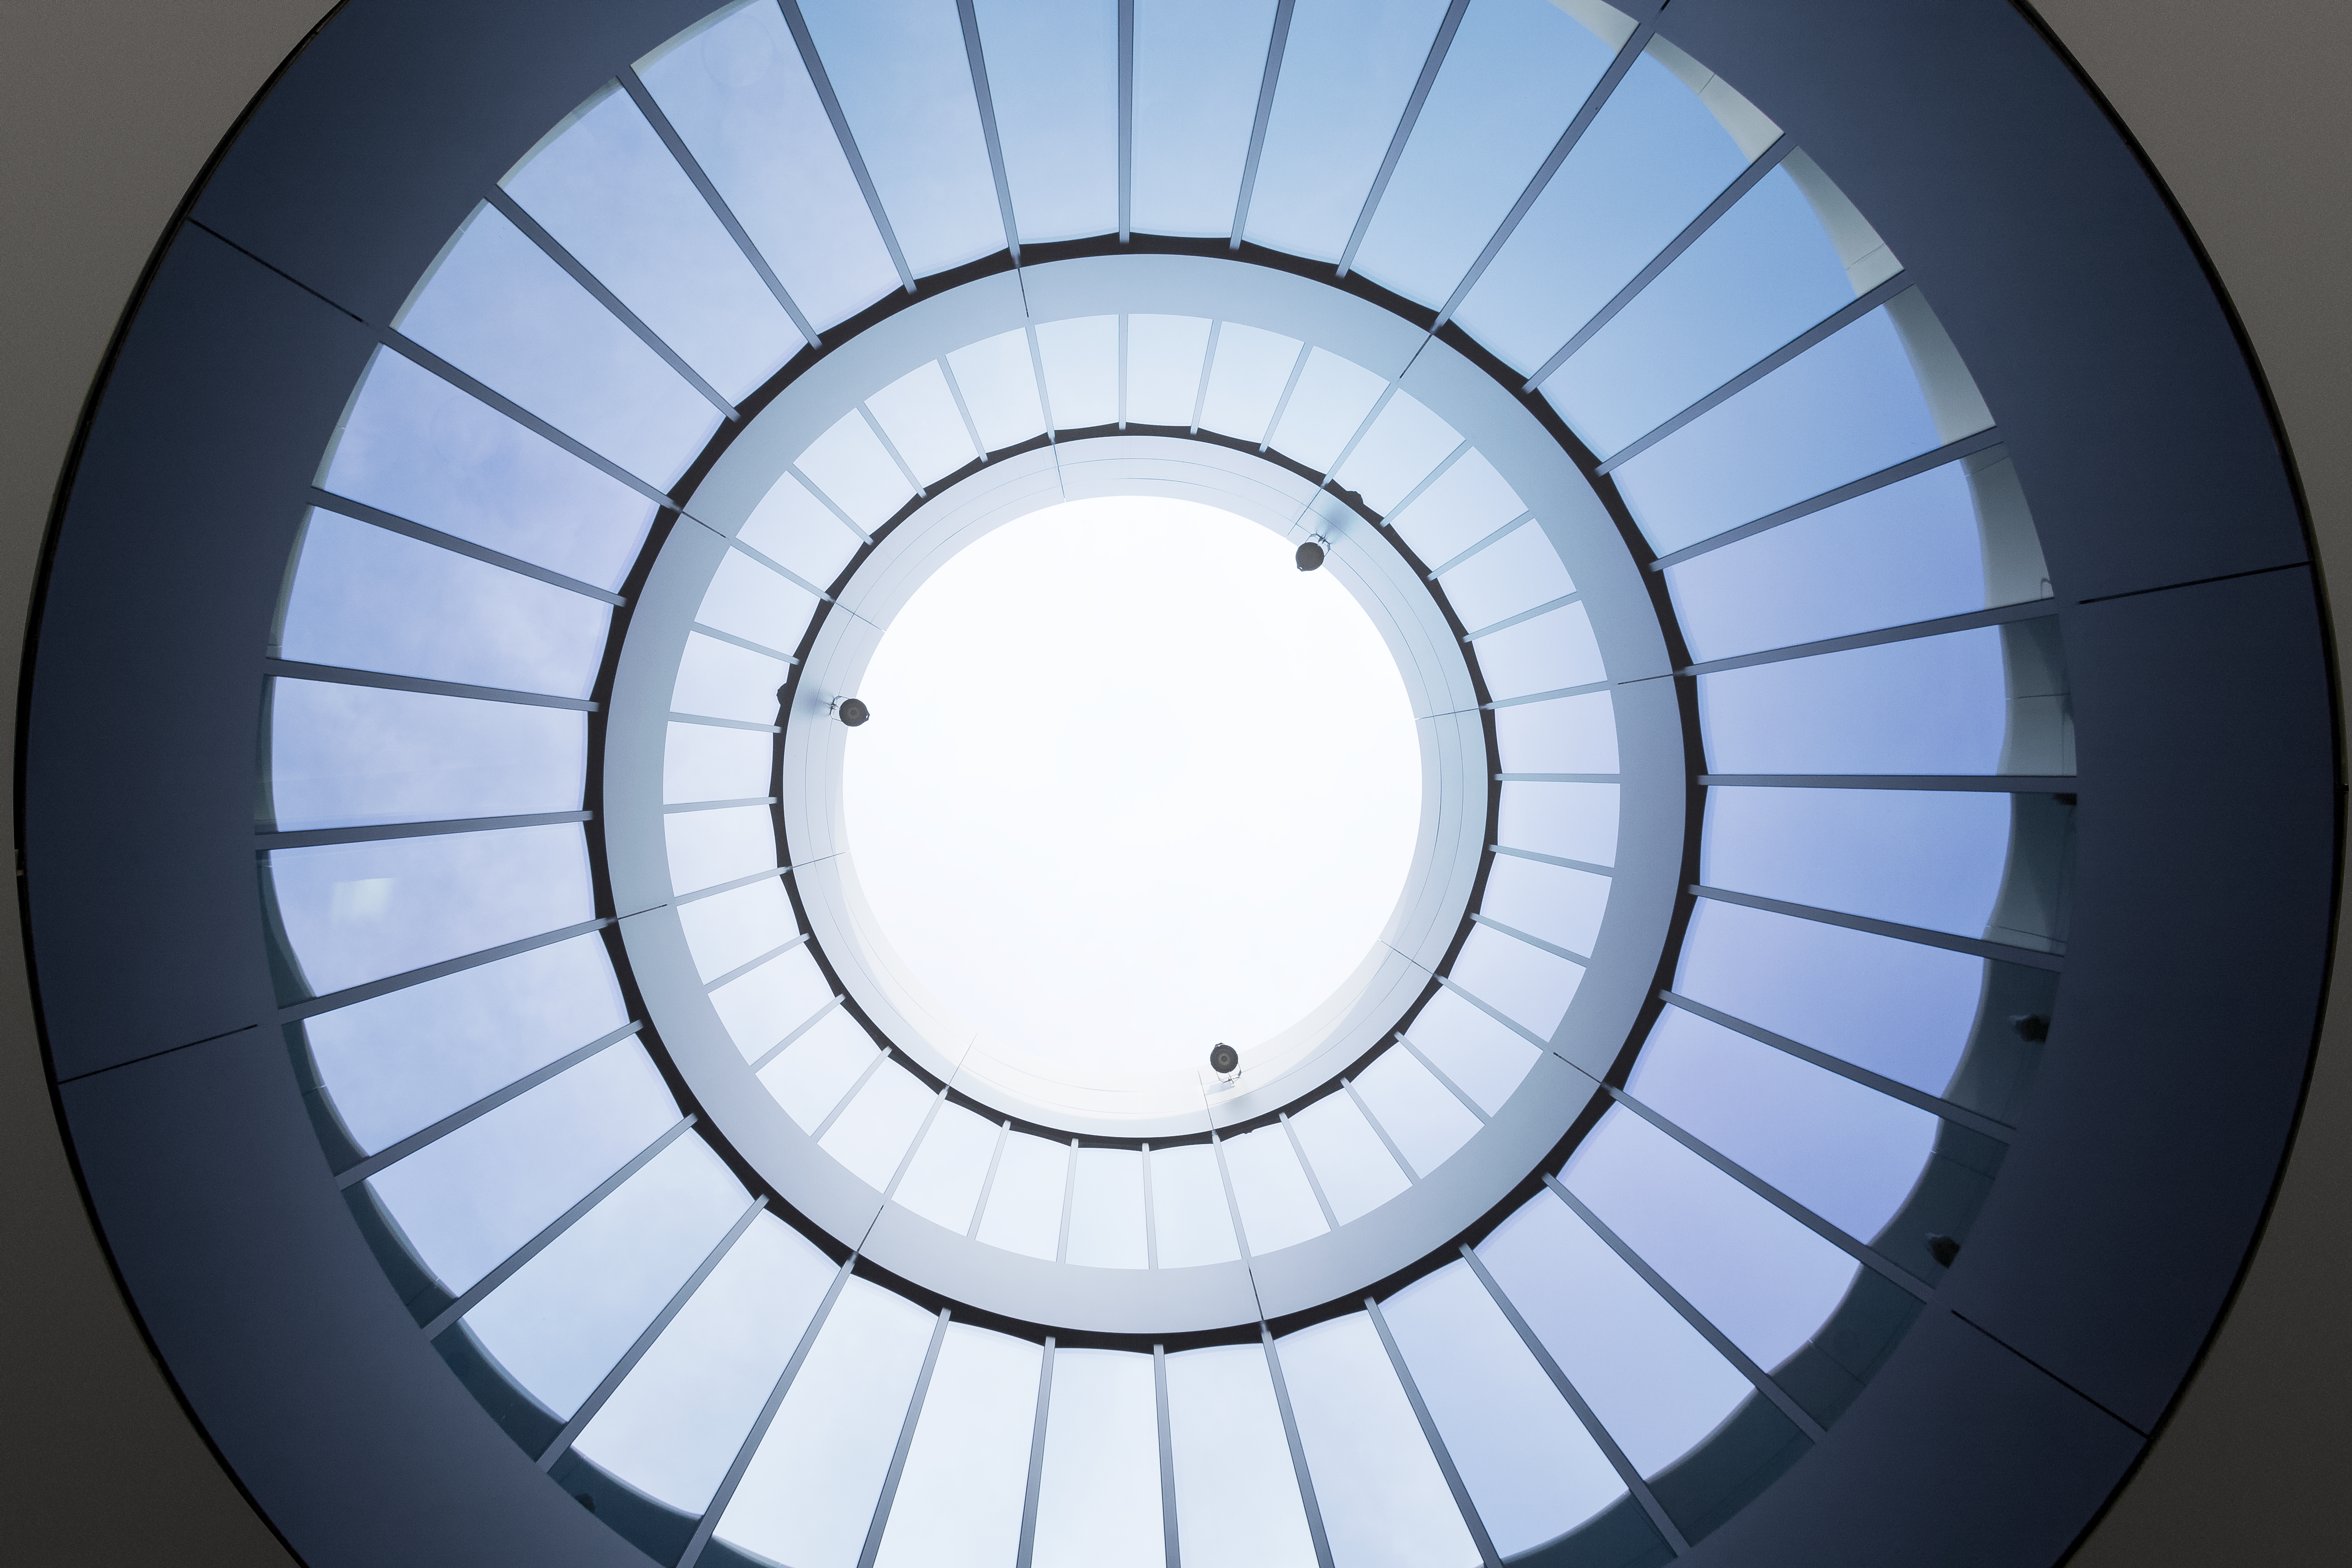

Geometry at ESO Headquarters Extension

This picture was taken at the office building in the ESO Headquarters Extension, inaugurated in December 2013. Circles are the dominant architectural component of the original Headquarters and are reiterated and transformed by the new buildings. Like the original Headquarters, the new buildings received great attention in the architectural community and were awarded for their design.

Credit: ESO/R. Taepper